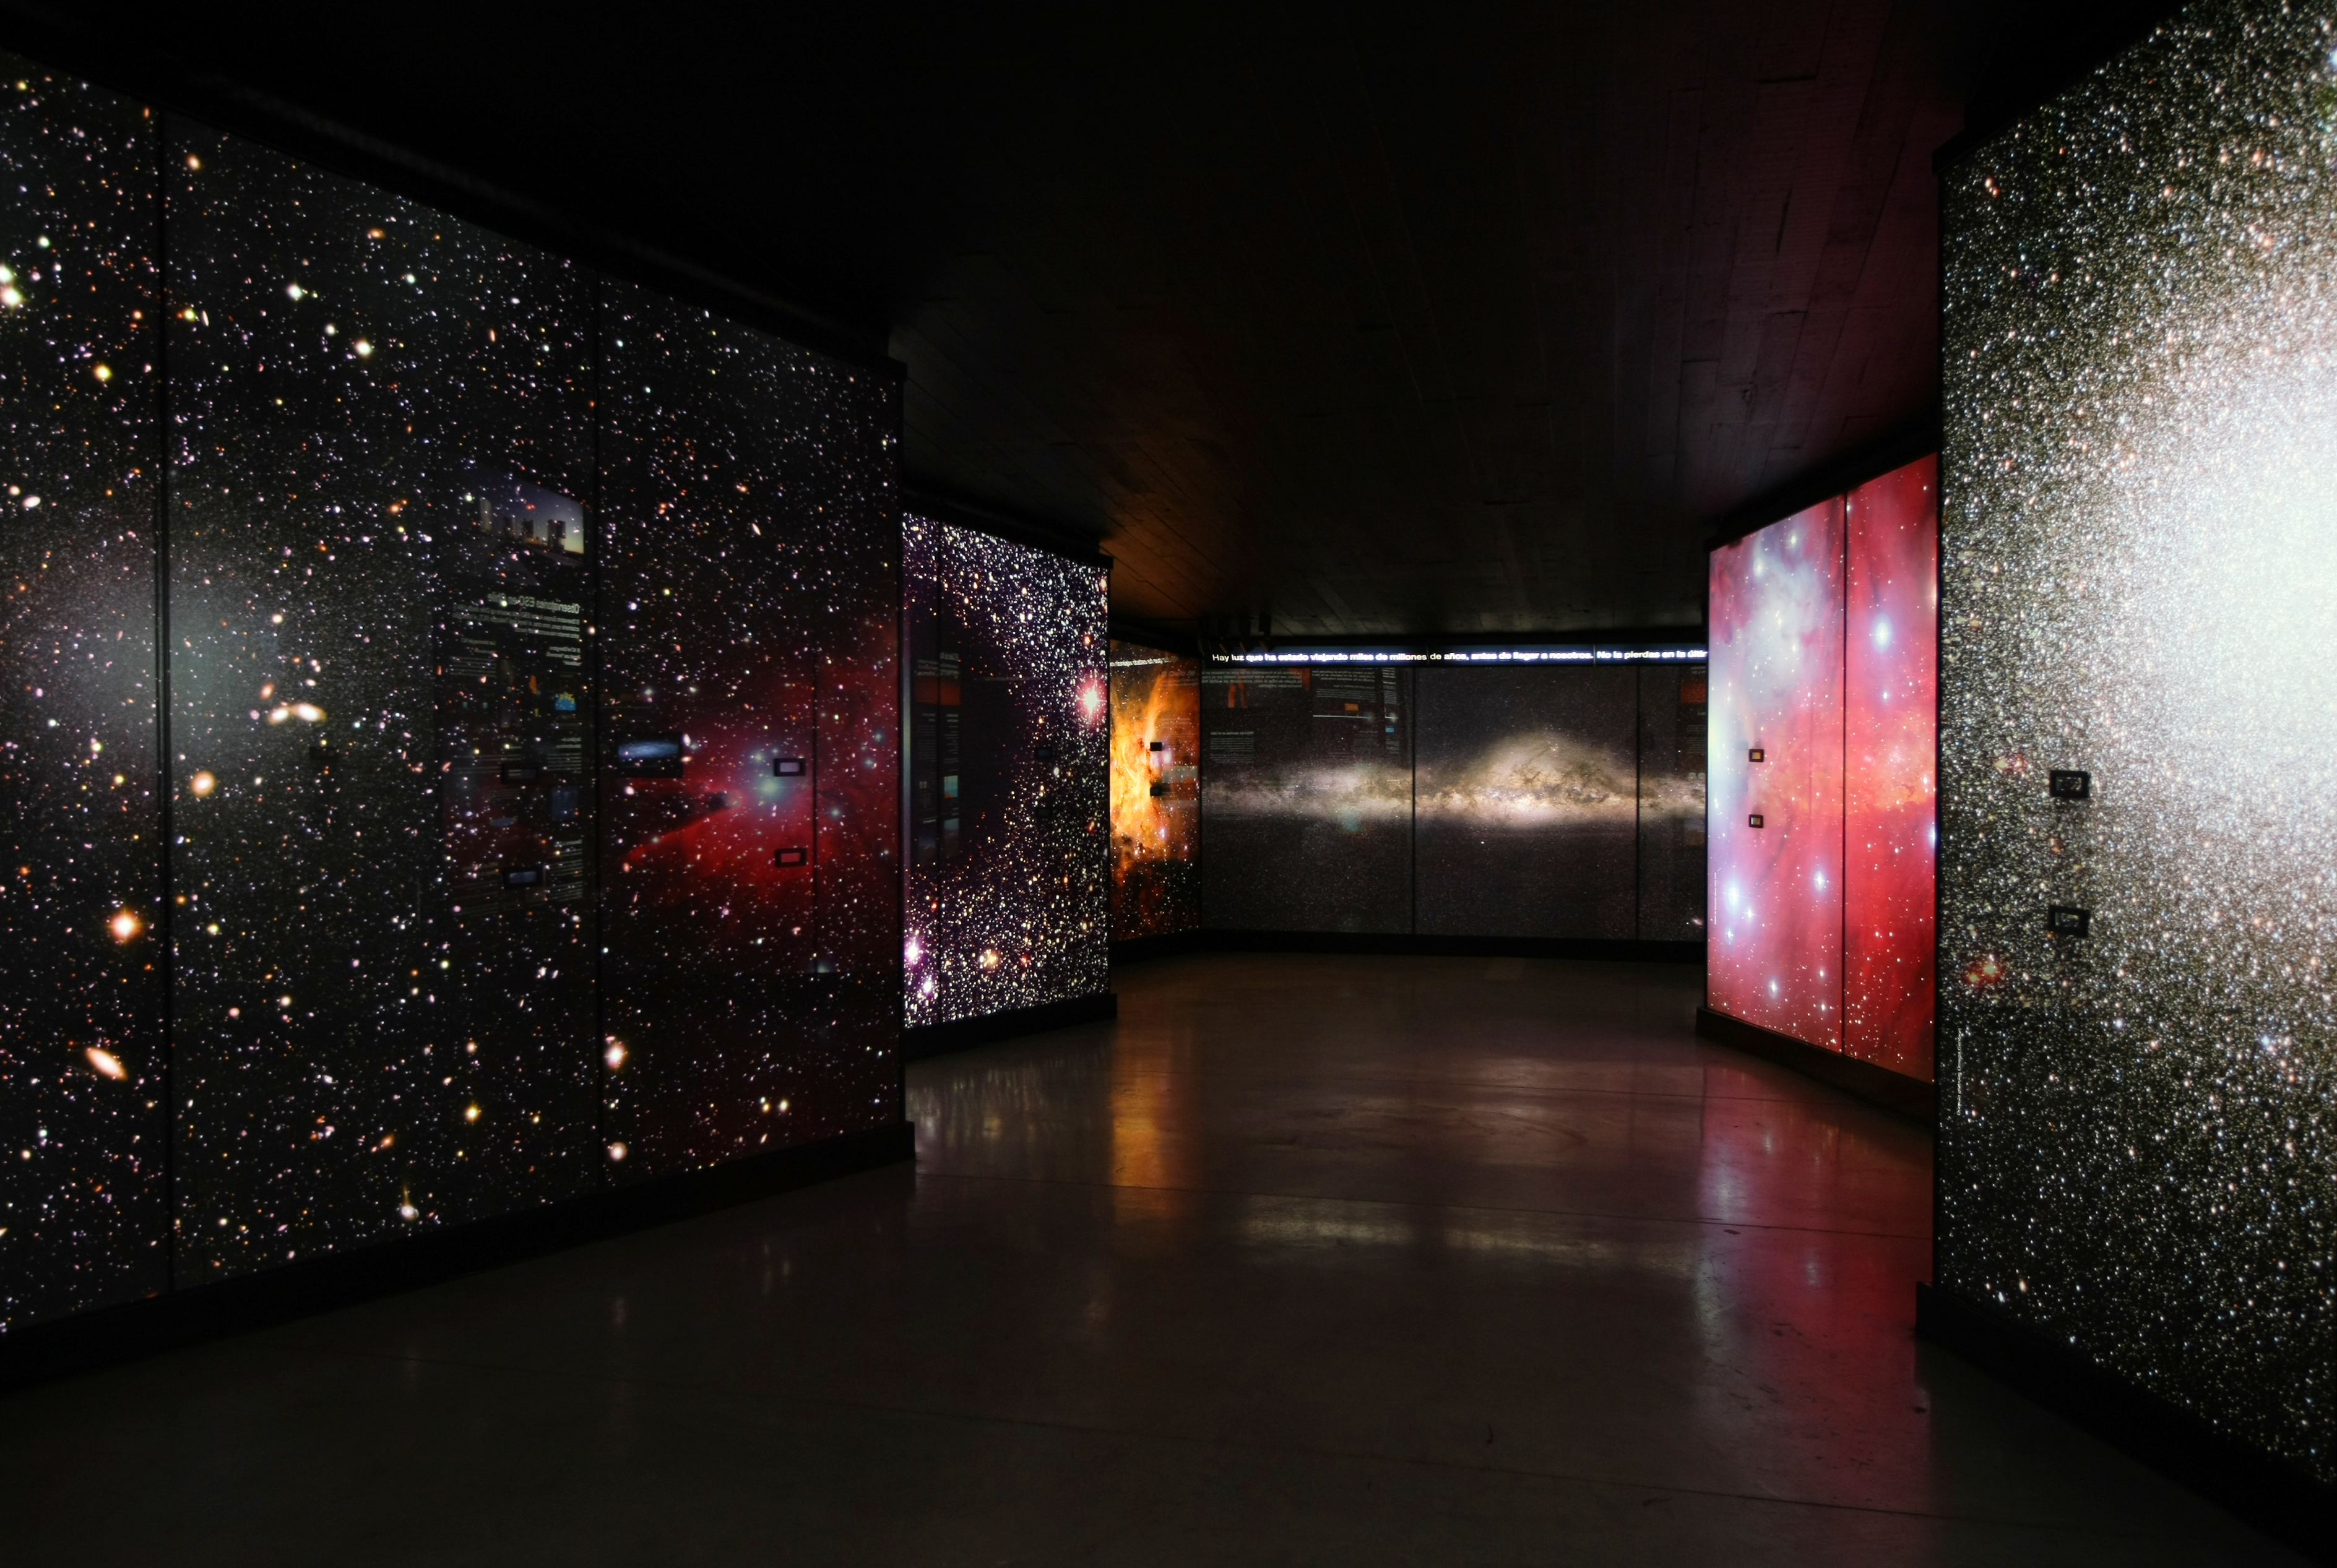

“A window to the Universe”

"A window to the Universe" is the title of the new ESO Astronomy Exhibition at the Museum of the Atacama Desert (MDA), in Antofagasta (Chile’s Region II). The MDA, officially inaugurated on 25 May 2010, includes five main permanent exhibitions and contains unique collections. It presents the whole history of the Atacama Desert, from its geological formation up to the present day, in which it has become a privileged site for ground-based astronomy. In the picture, impressive backlit panels give the feeling of plunging into space. “A Window to the Universe” was designed and donated by ESO as a contribution to the Region of Antofagasta.

More info in Spanish at: http://www.ruinasdehuanchaca.cl/index.php/exposiciones/una-ventana-al-universo

Credit: ESO